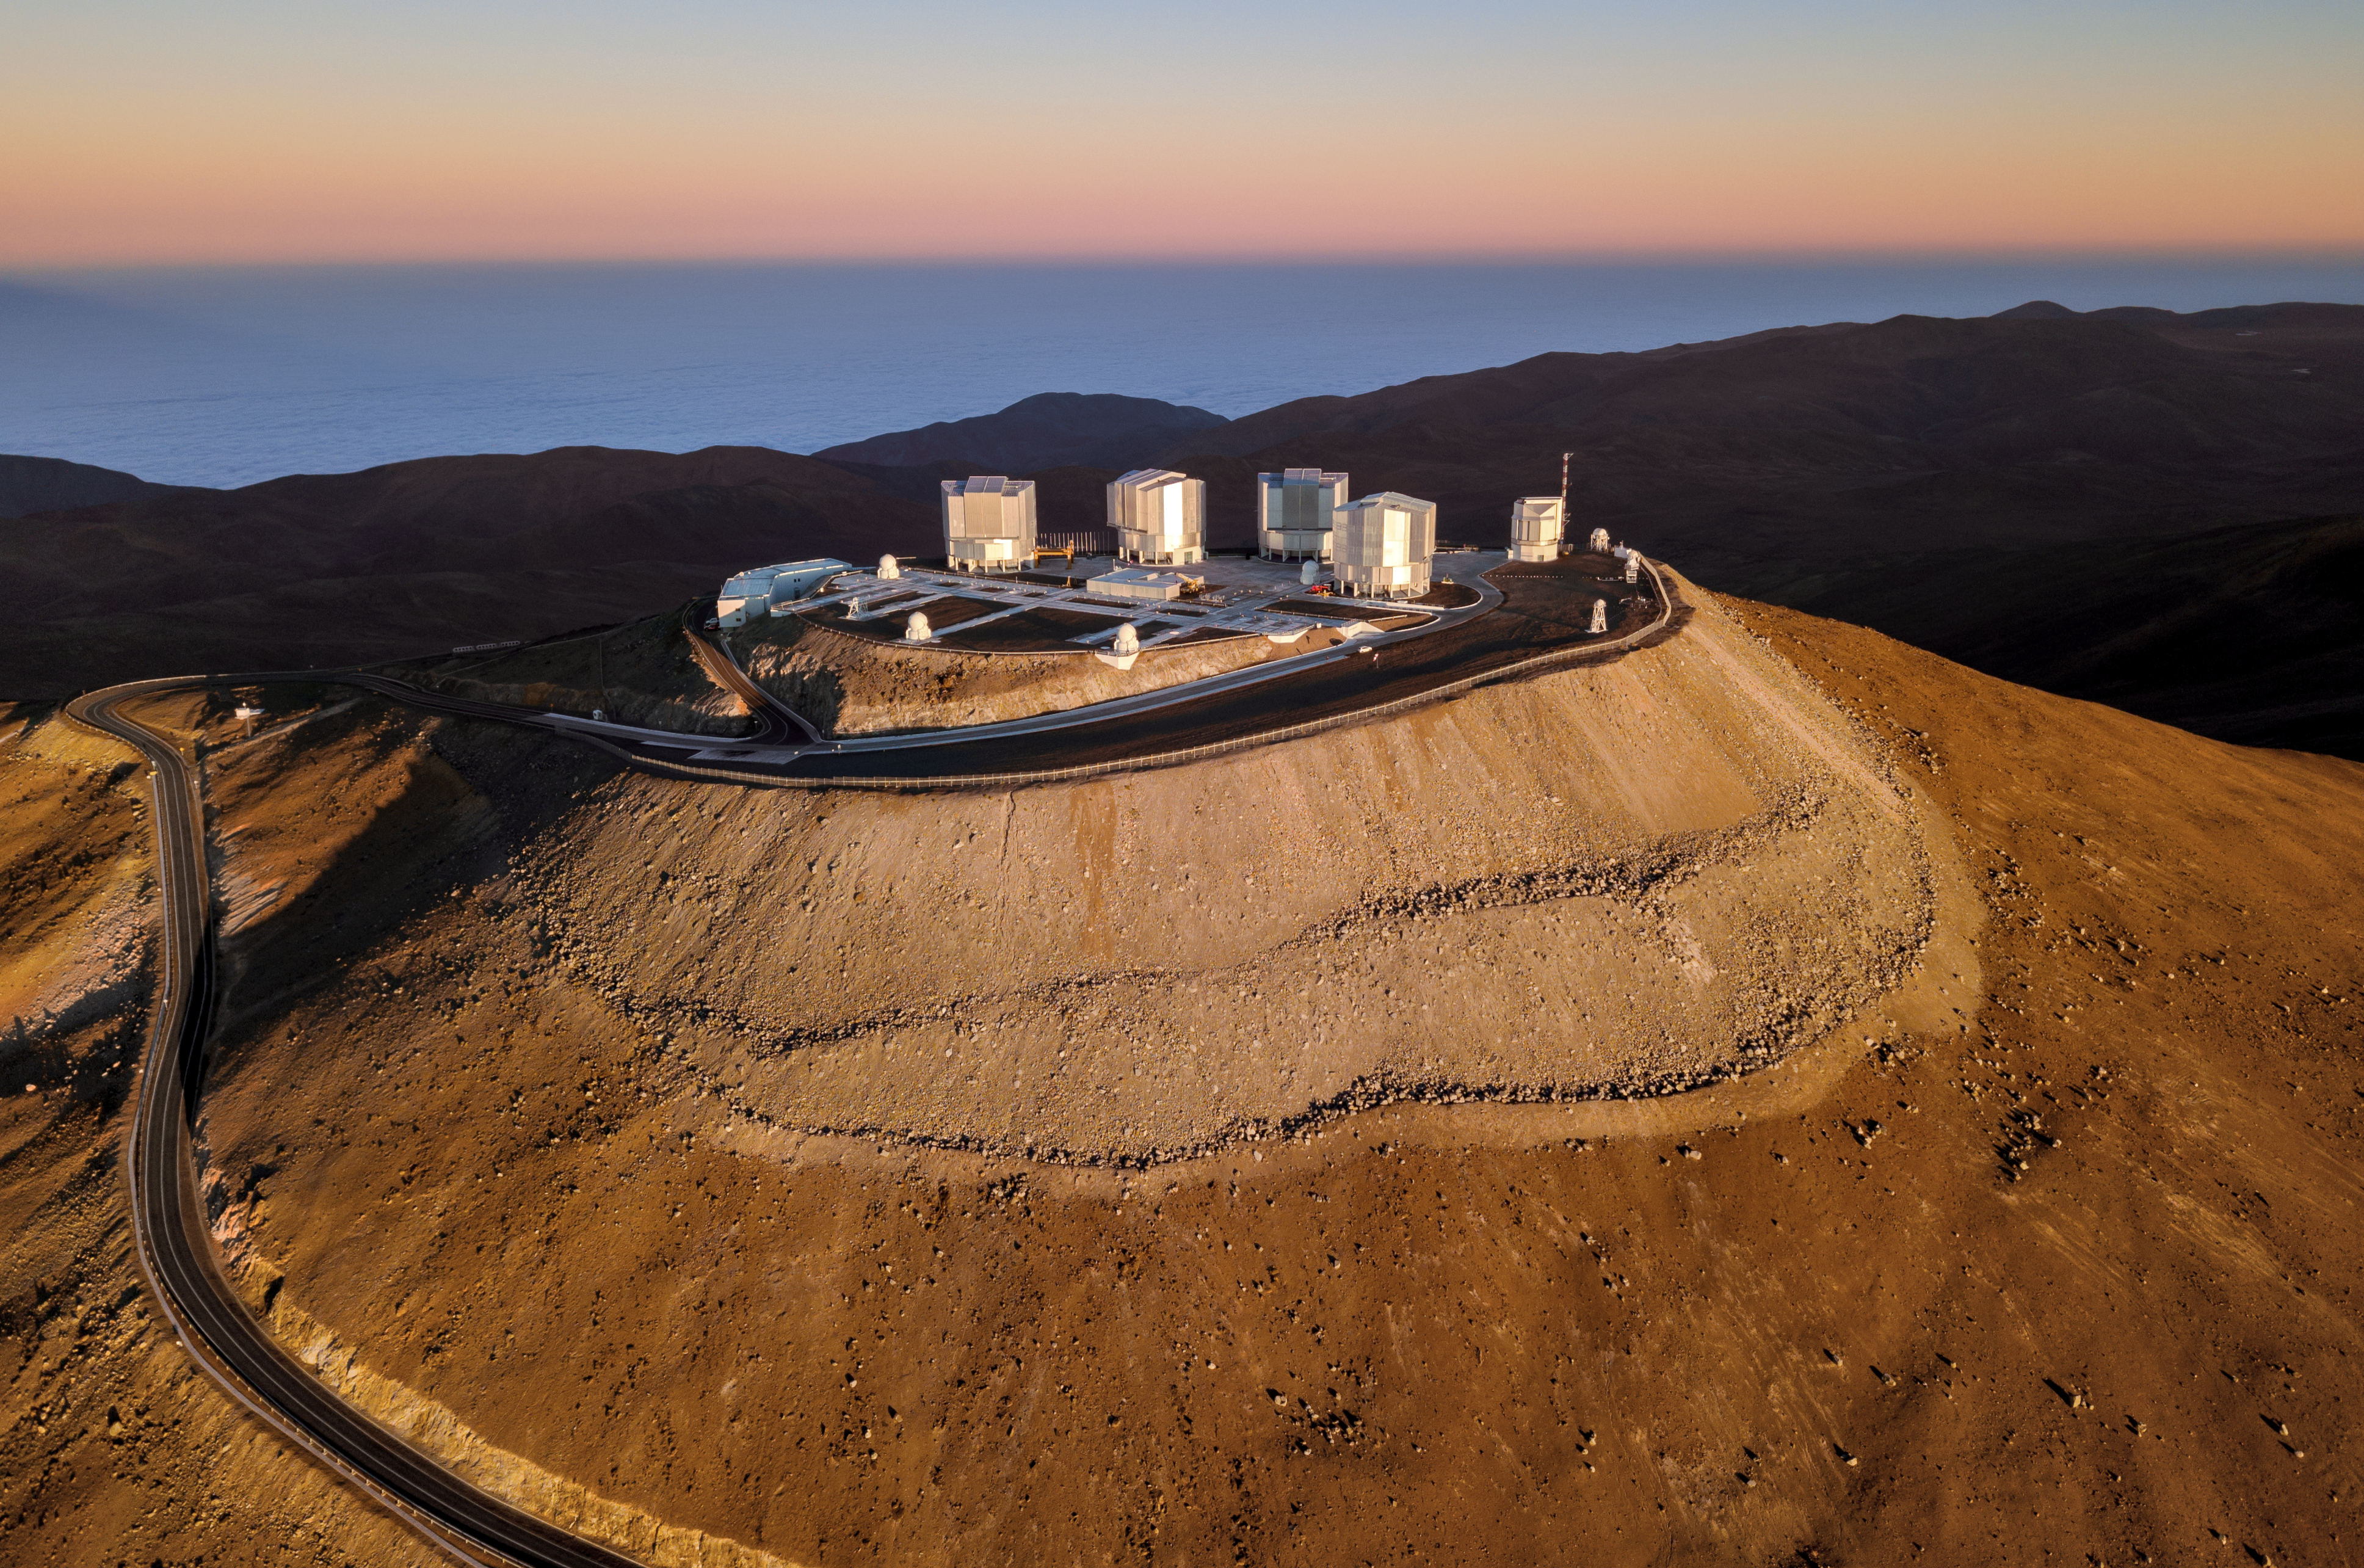

The sea behind a shadowy VLT

ESO's Very Large Telescope (VLT) crowns the Cerro Paranal mountain in Chile, sitting in front of the cloudy waters of the South Pacific Ocean.

With a height of 2 635 meters, Cerro Paranal provides excellent atmospheric conditions: little moisture, dust and light pollution.

Credit: G. Hüdepohl (atacamaphoto.com)/ESO